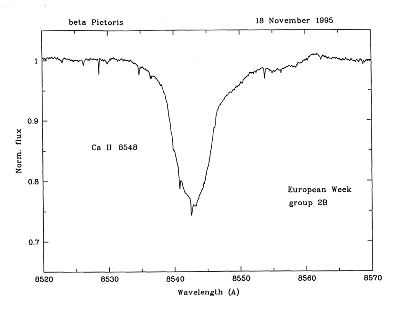

Young astronomers observe with ESO Telescopes

Spectrum of Ca II 8542 A line in Beta Pictoris using data from the NTT telescope. An example of one of the observations performed by the "Young Astronomers" during their visit to ESO on November 14 - 20, 1995. Those who attended were the winners of the Europe-wide contest "Europe Towards the Stars", organised by ESO with the support of the European Union, under the auspices of the Third European Week for Scientific and Technological Culture.

Credit: ESO